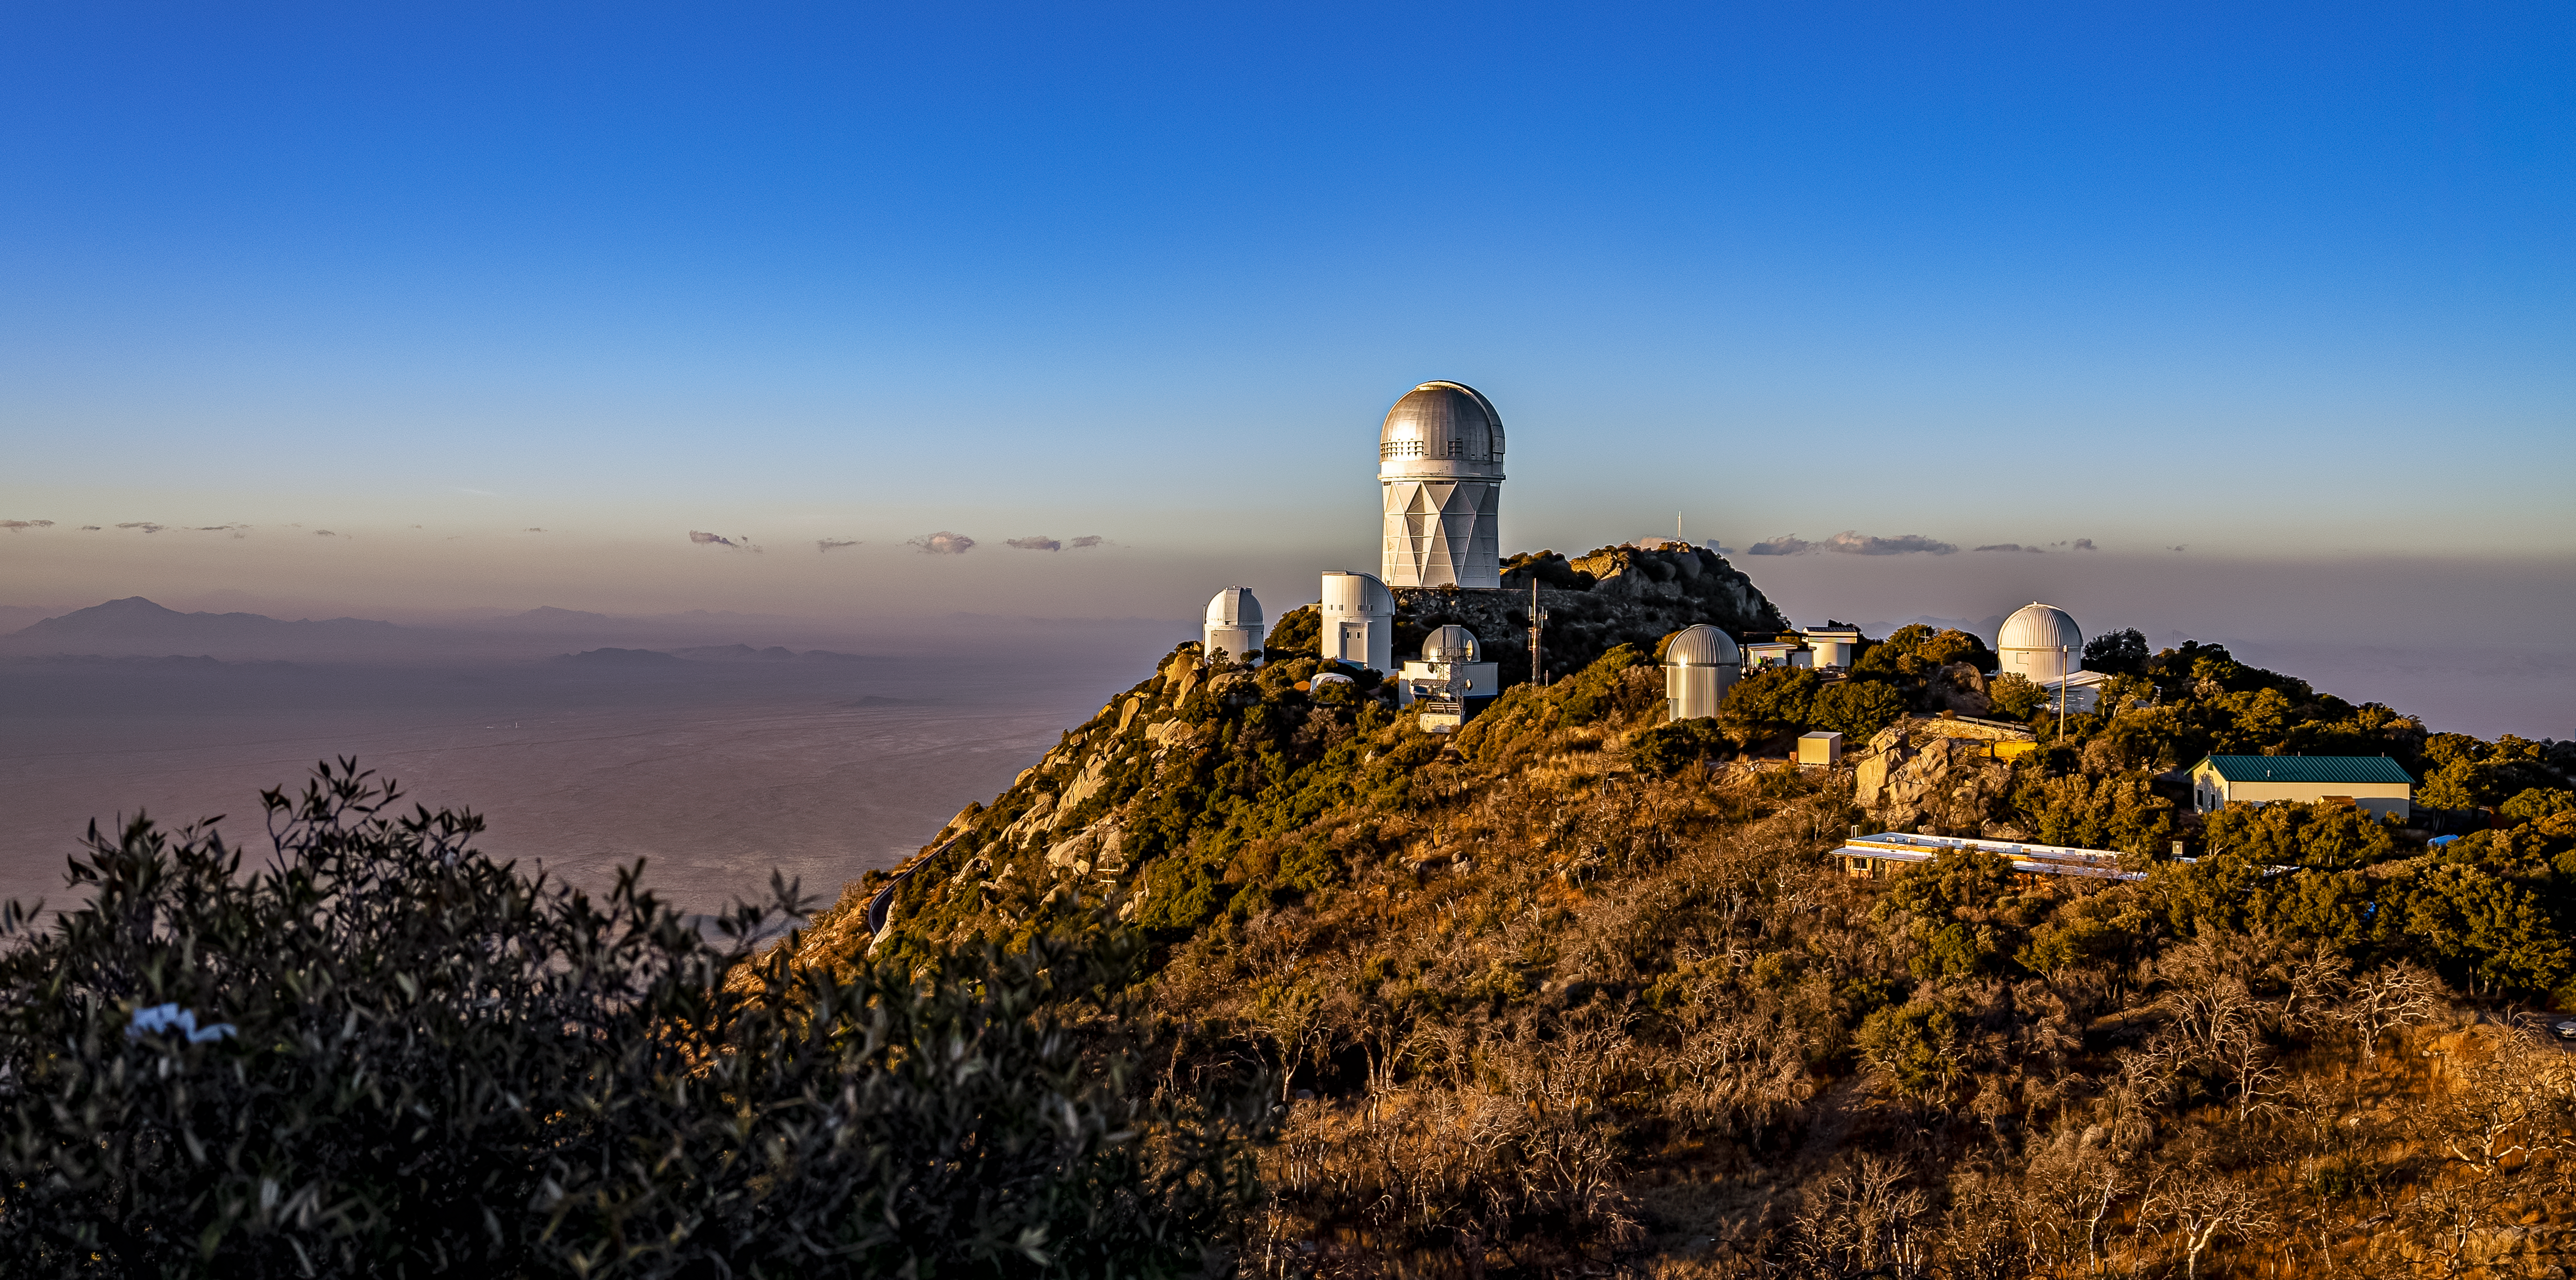

Nicholas U.Mayall 4-meter Telescope at Kitt Peak National Observatory

The U.S. National Science Foundation Nicholas U. Mayall 4-meter Telescope at Kitt Peak National Observatory (KPNO), a Program of NSF NOIRLab.

Credit: DESI Collaboration/DOE/KPNO/NOIRLab/NSF/AURA/M. Sargent (Berkeley Lab)